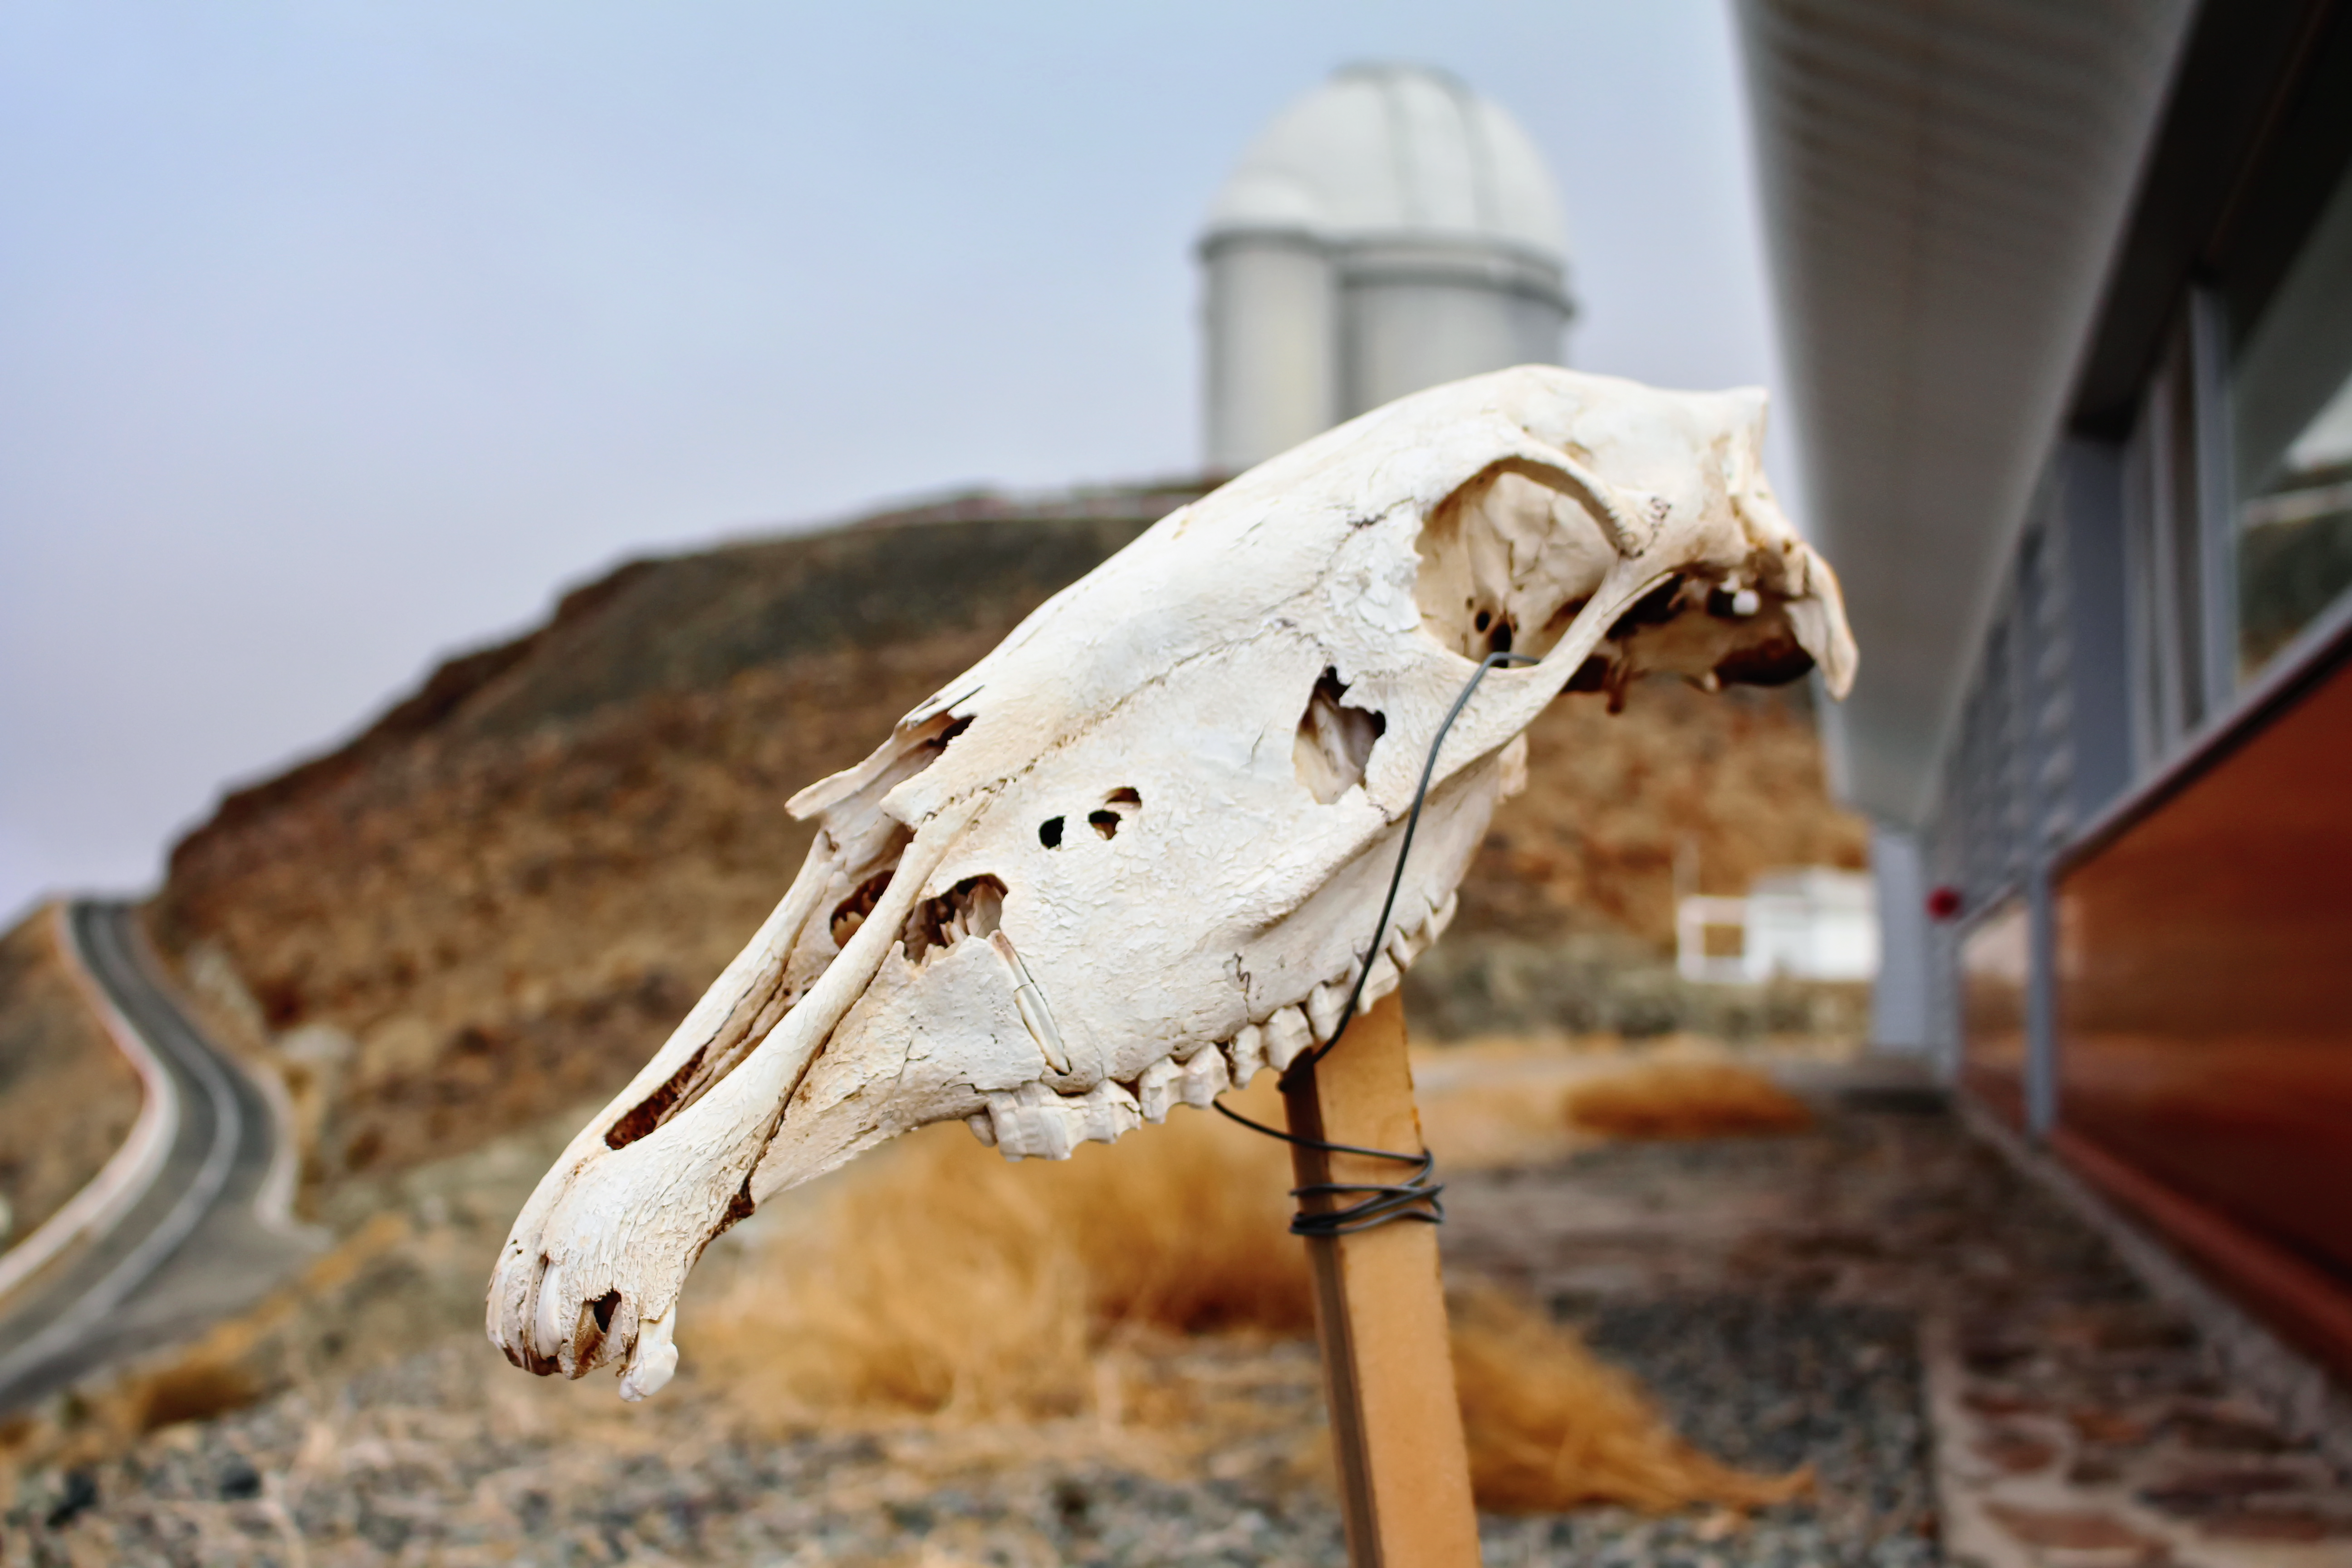

Bone

A skull of a Chilean animal at La Silla Observatory in Chile. In the background the ESO 3.6-metre telescope is visible.

Credit: K. Rojas Olate/ESO